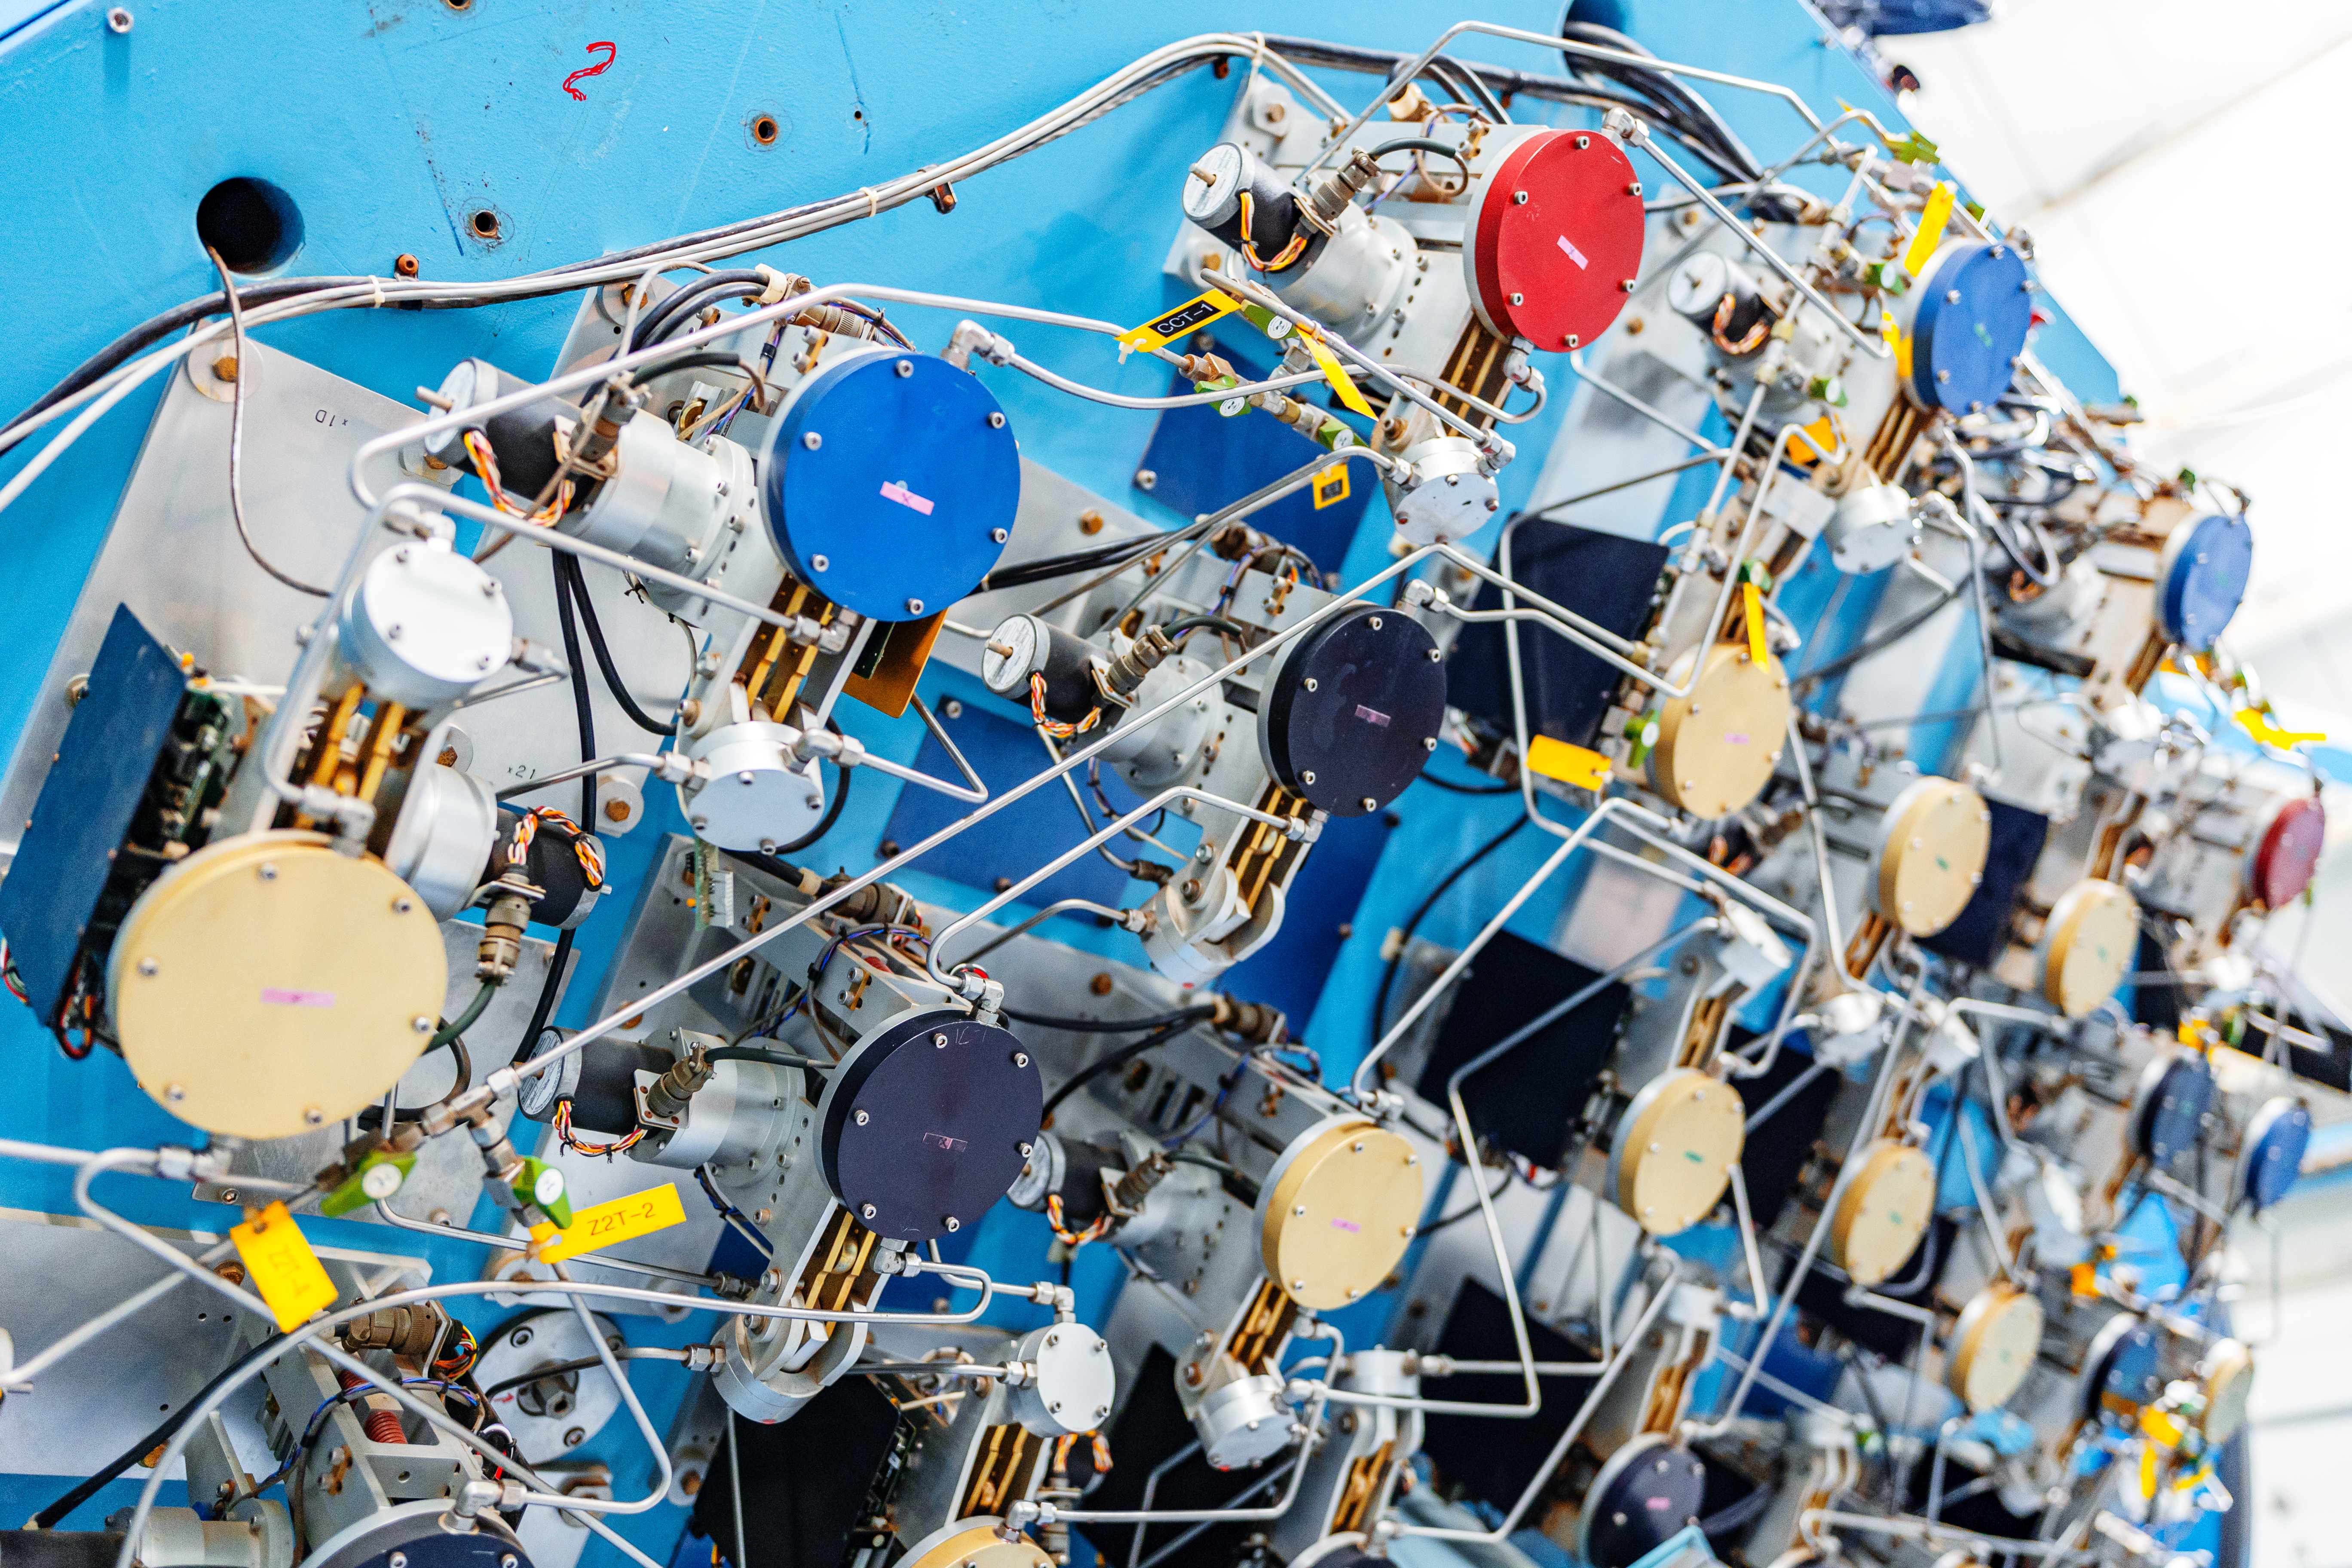

WIYN Telescope Mirror Mechanism

The back of the WIYN 3.5m Telescope primary mirror, showing the complex control systems for the active optics and mirror cooling. WIYN is located at Kitt Peak National Observatory (KPNO), a Program of NSF NOIRLab.

Credit: KPNO/NOIRLab/NSF/AURA/T. Slovinský